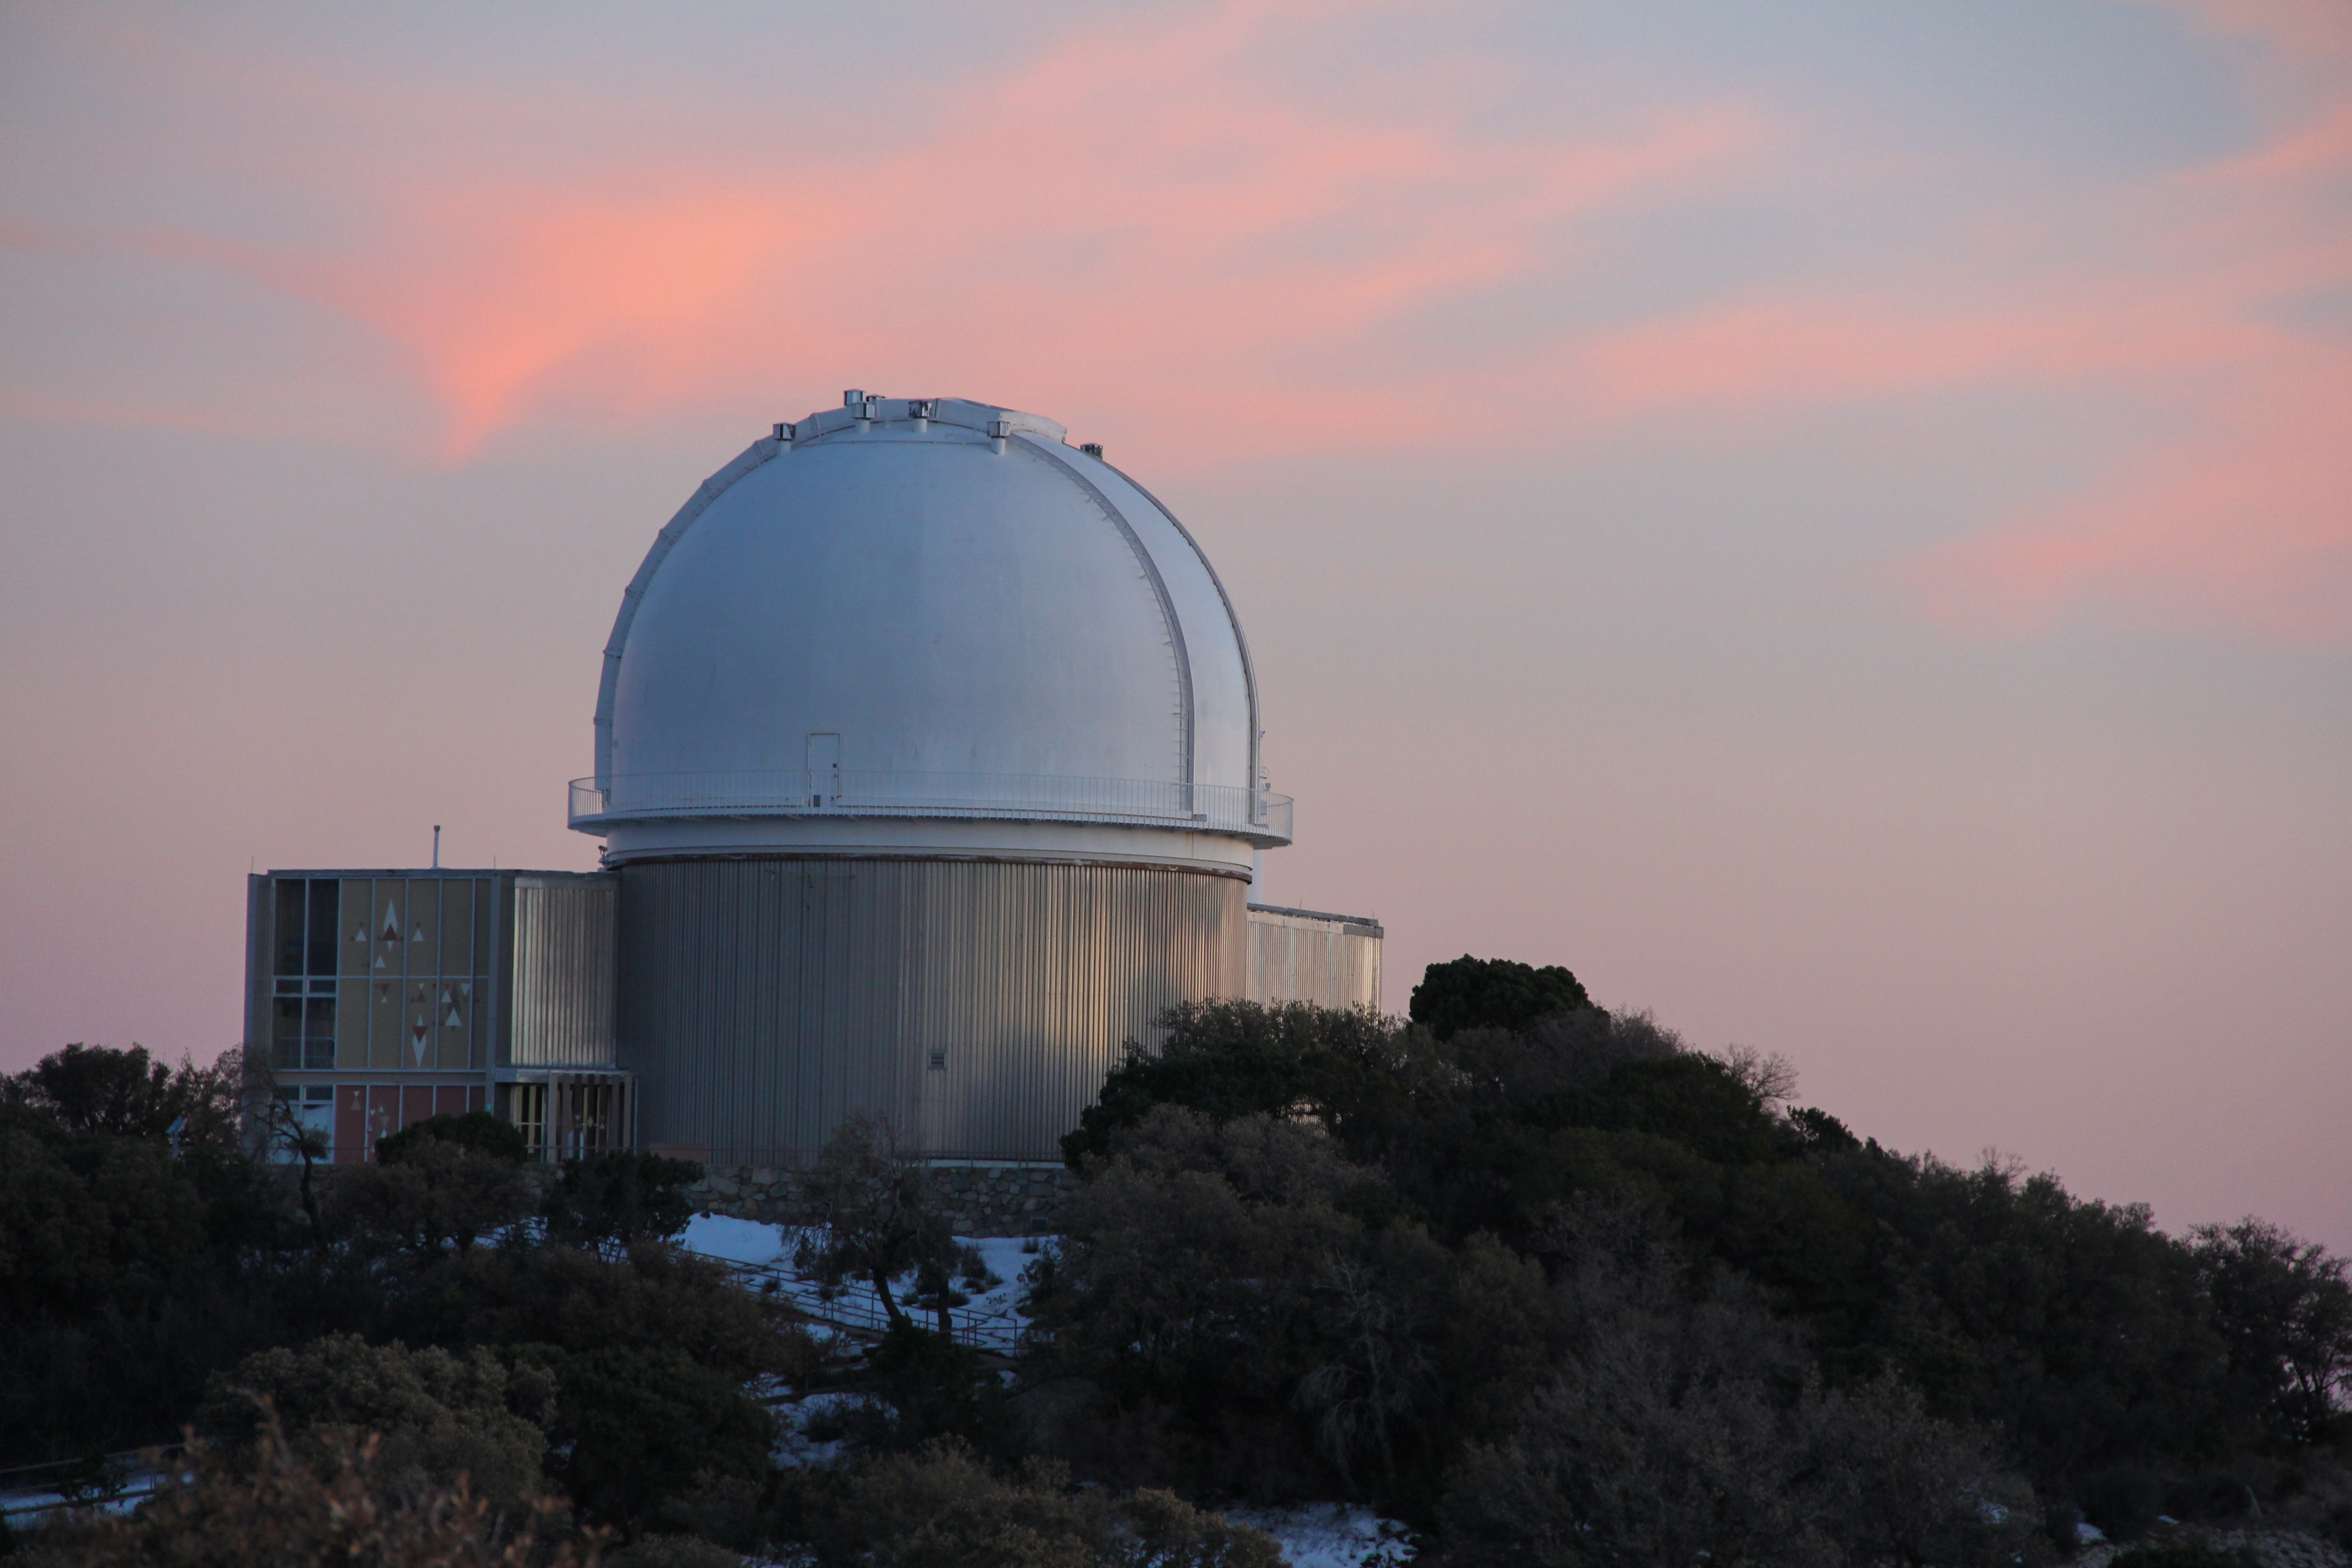

Sunset view of the KPNO 2.1-meter Telescope

Sunset view of the KPNO 2.1-meter Telescope at Kitt Peak National Observatory, AZ.

Credit: KPNO/NOIRLab/NSF/AURA/P. Marenfeld